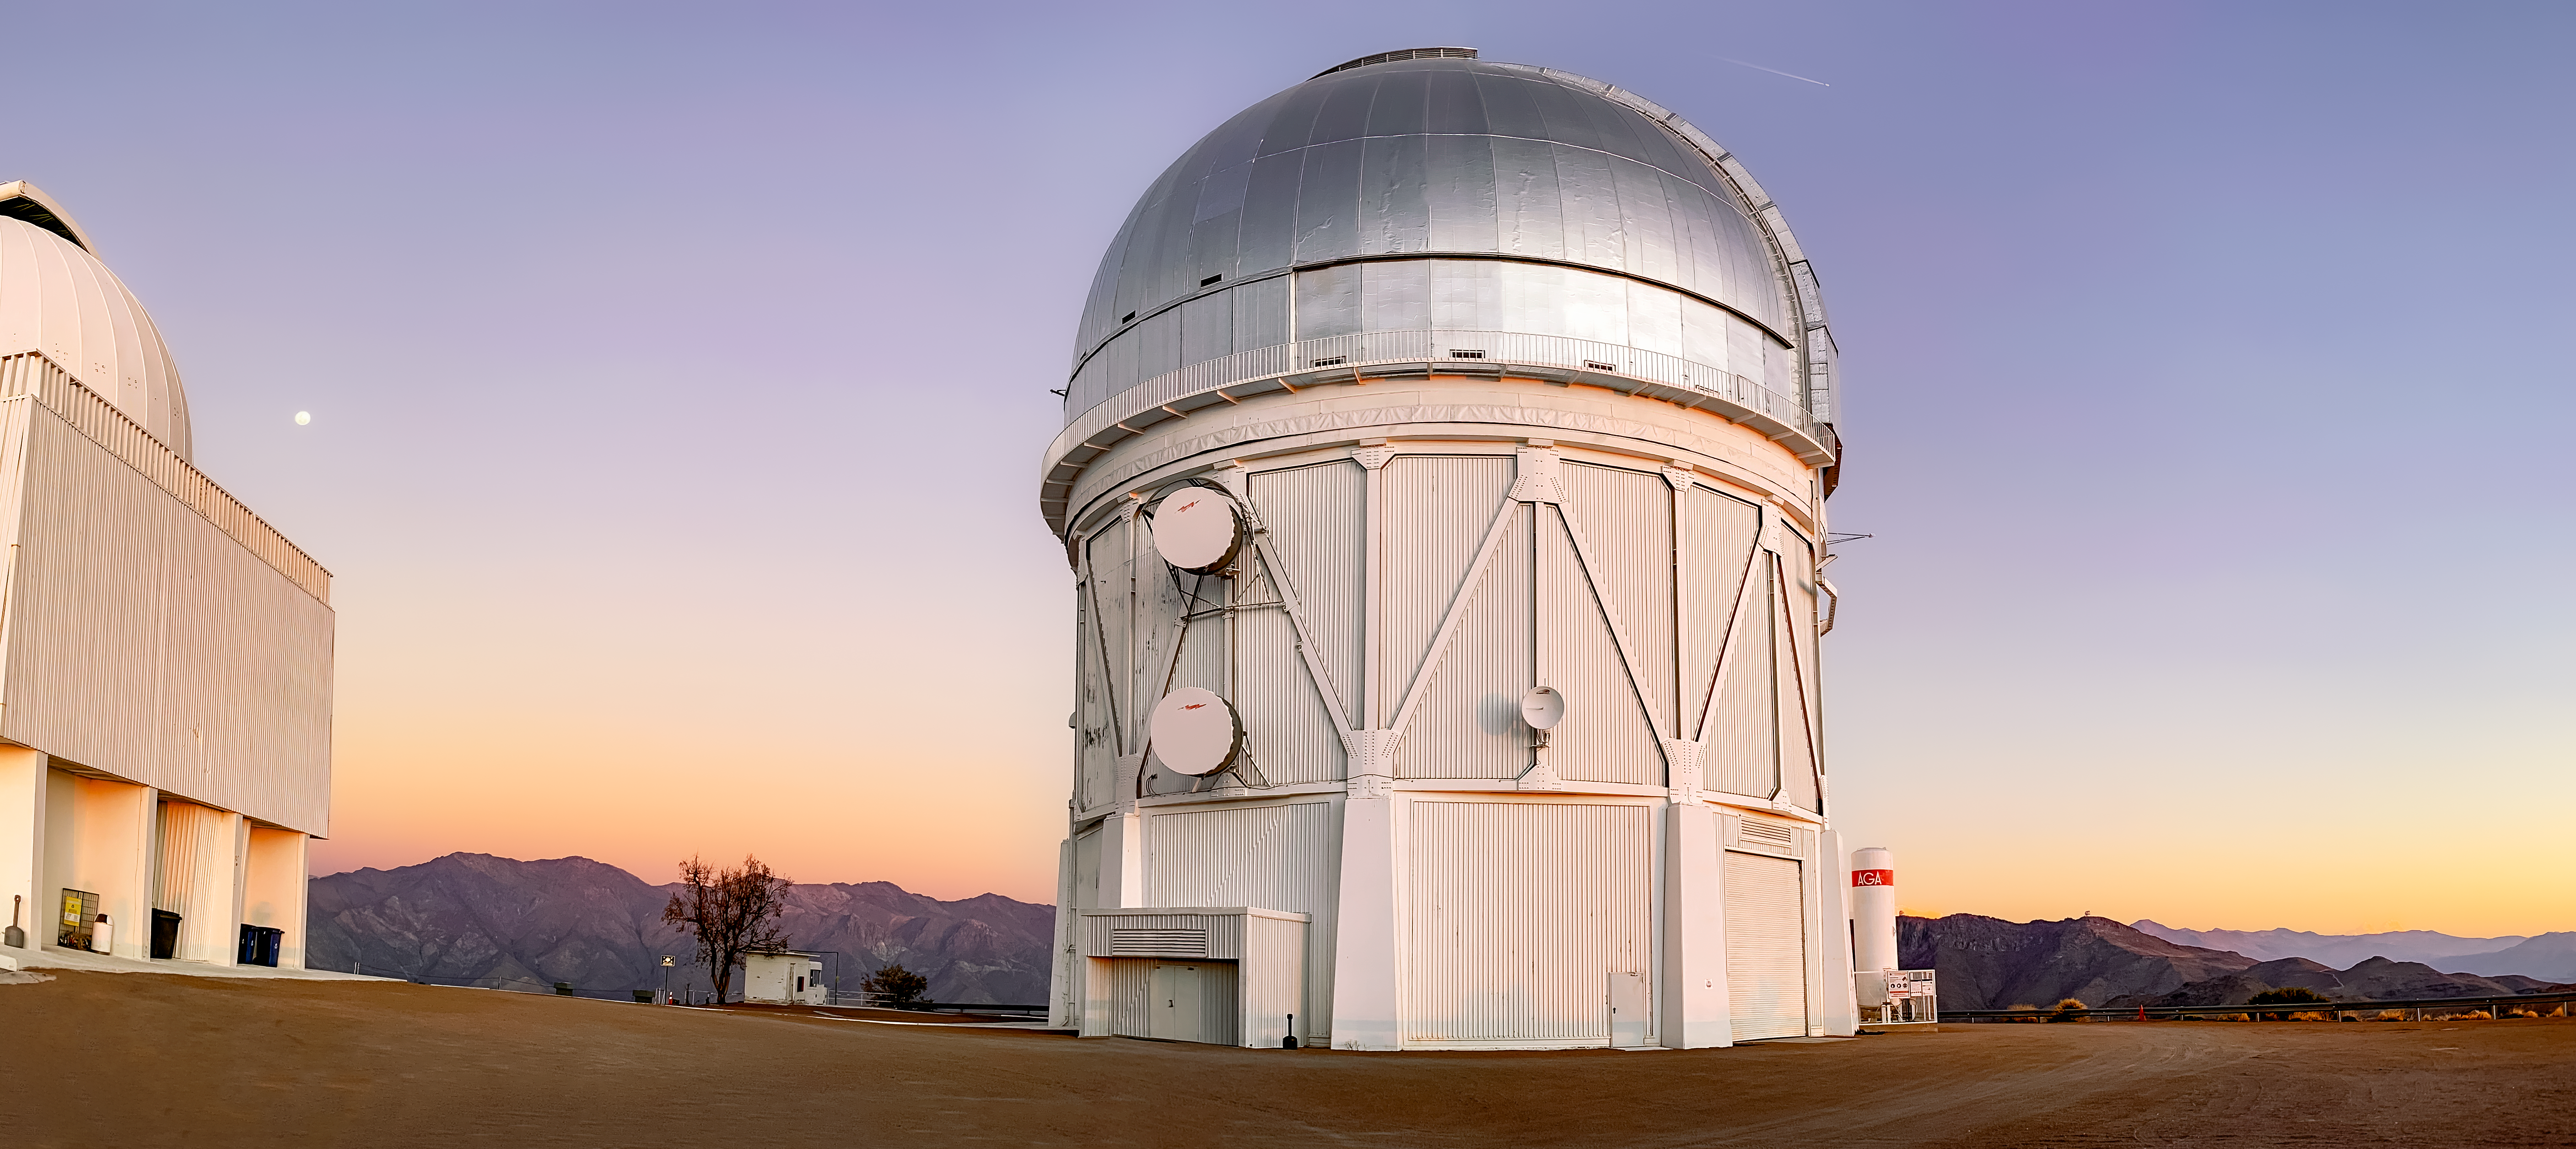

Víctor M. Blanco 4-meter Telescope

Víctor M. Blanco 4-meter Telescope at CTIO, Cerro Tololo, Chile.

Credit: NOIRLab/NSF/CTIO/AURA/D.Munizaga